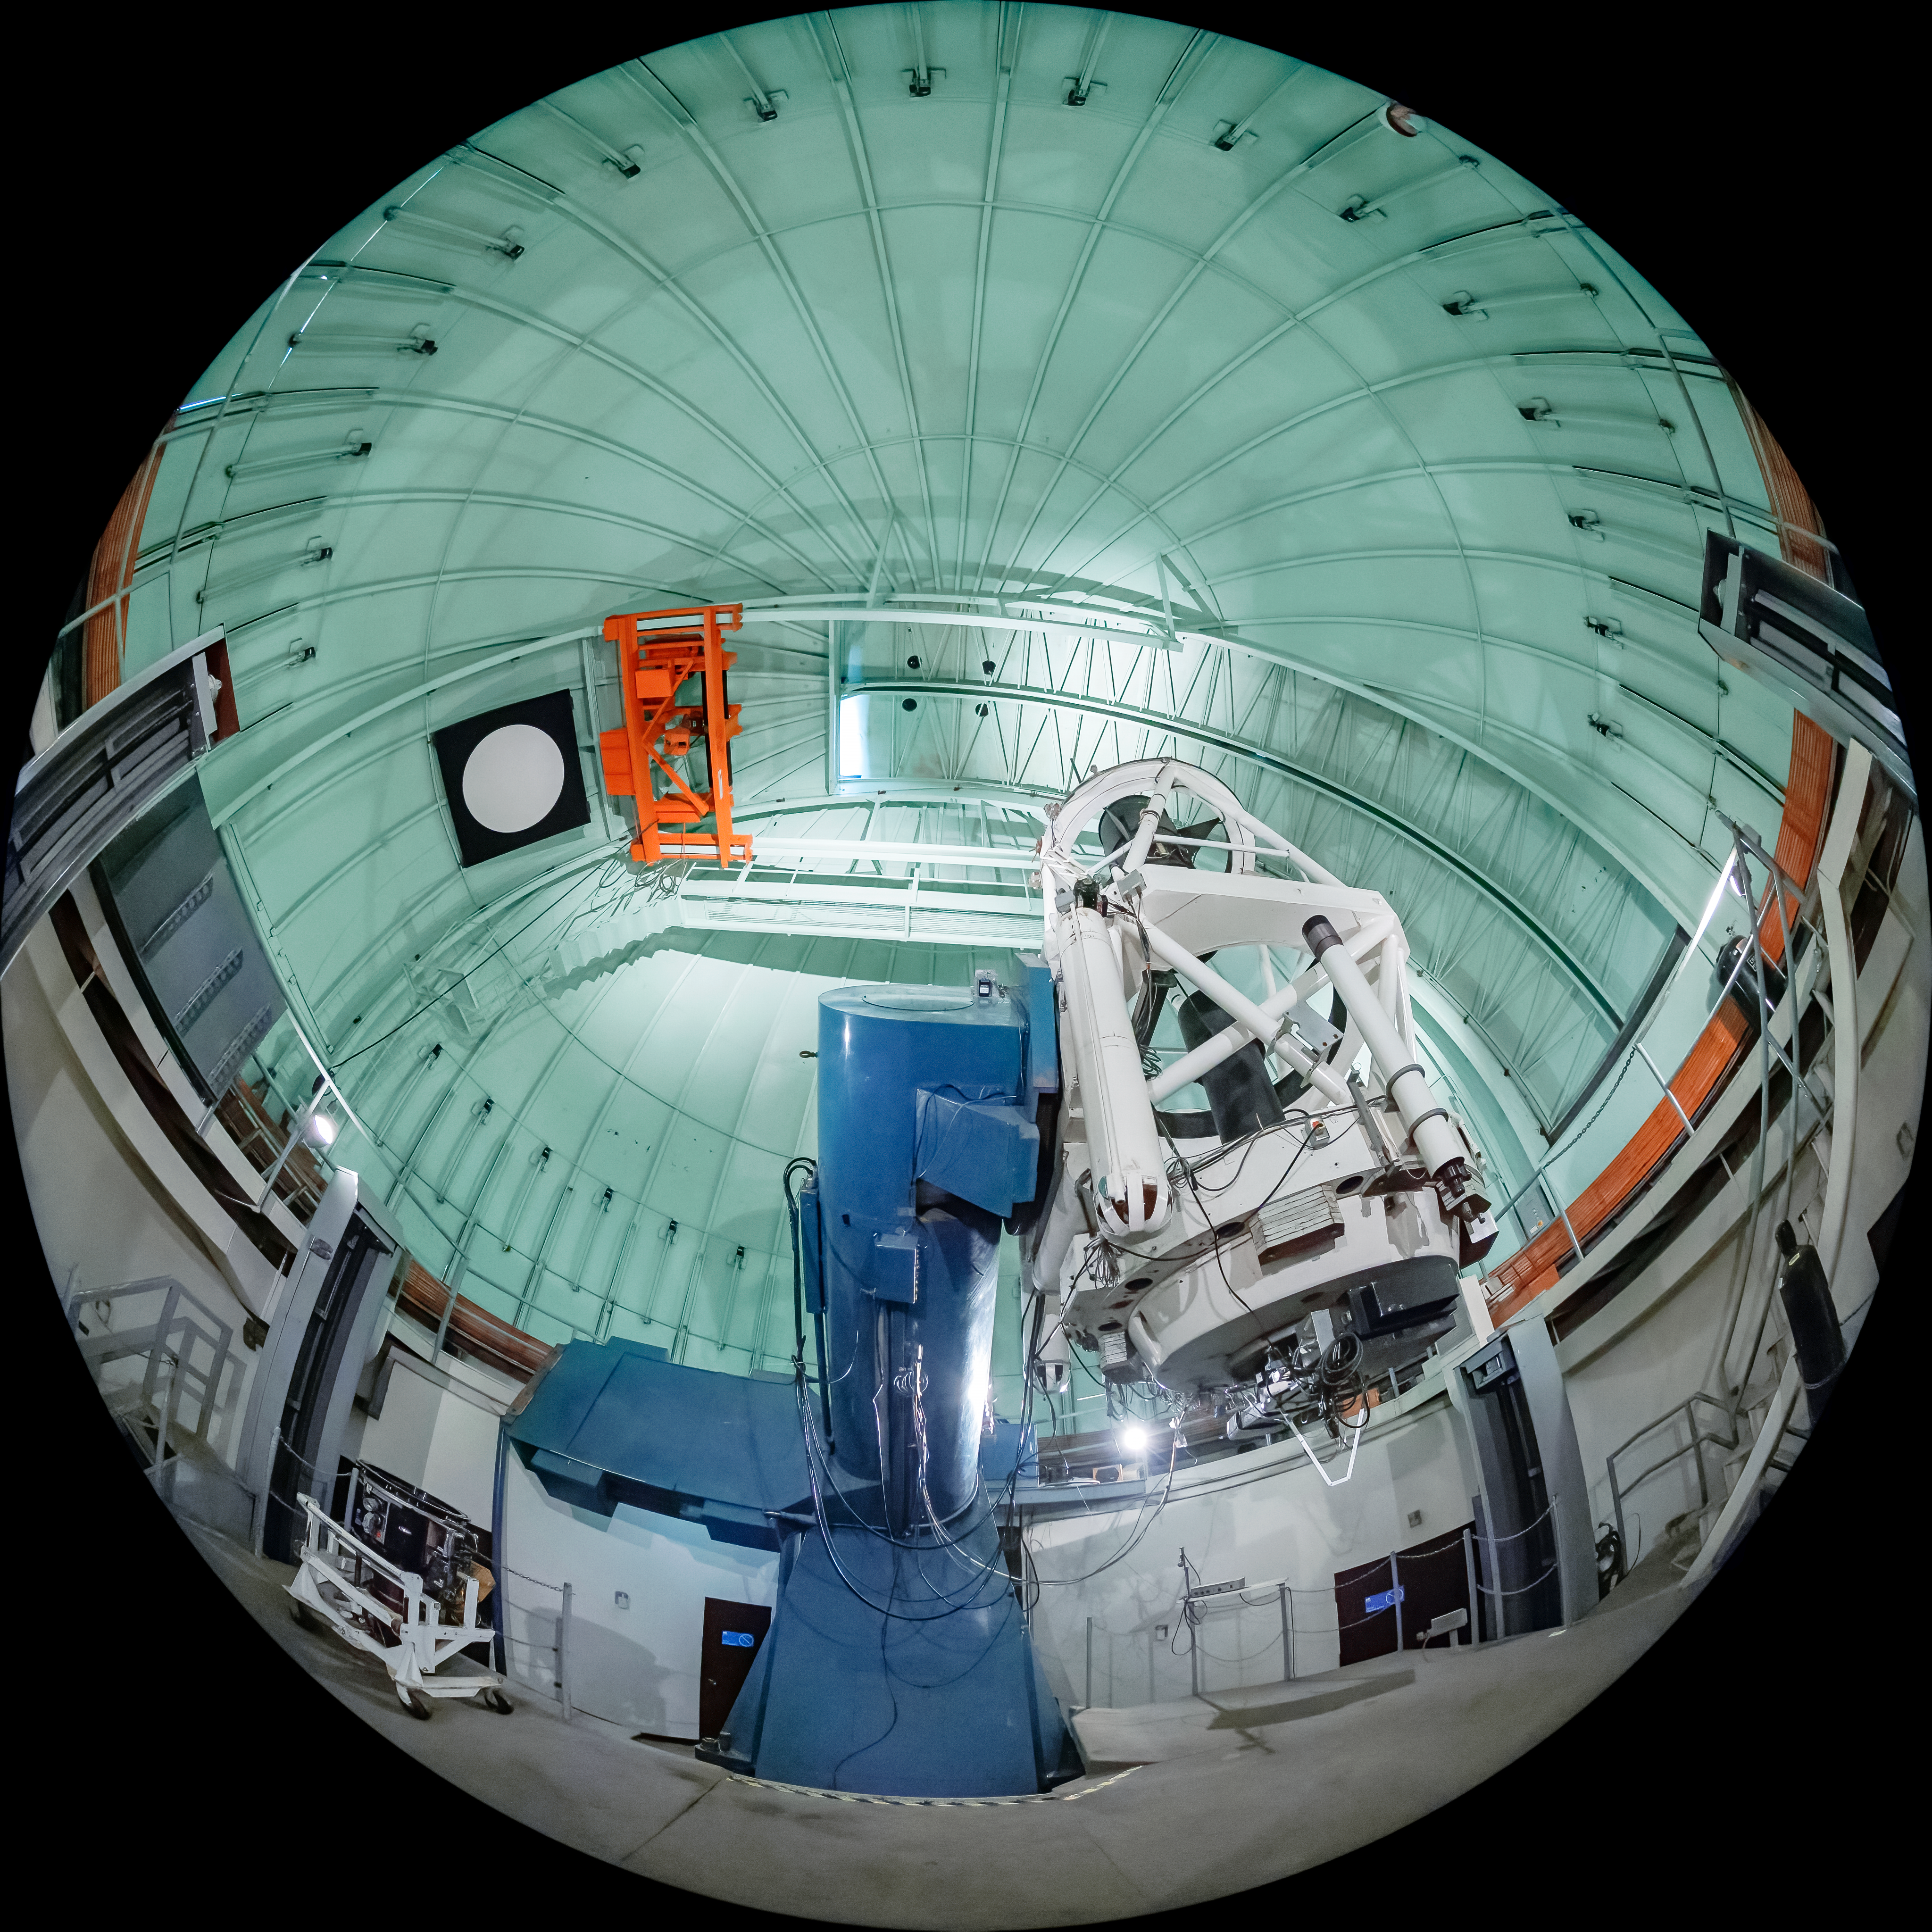

SMARTS 1.5-meter Telescope Interior

The interior of the SMARTS 1.5-meter Telescope, one of four telescopes that make up the Small and Moderate Aperture Research Telescope System (SMARTS) Consortium, located at Cerro-Tololo Inter American Observatory (CTIO), a Program of NSF NOIRLab. As of August 2020, it is operated with a single instrument, the high-resolution optical spectrograph CHIRON.

Credit: CTIO/NOIRLab/NSF/AURA/T. Matsopoulos